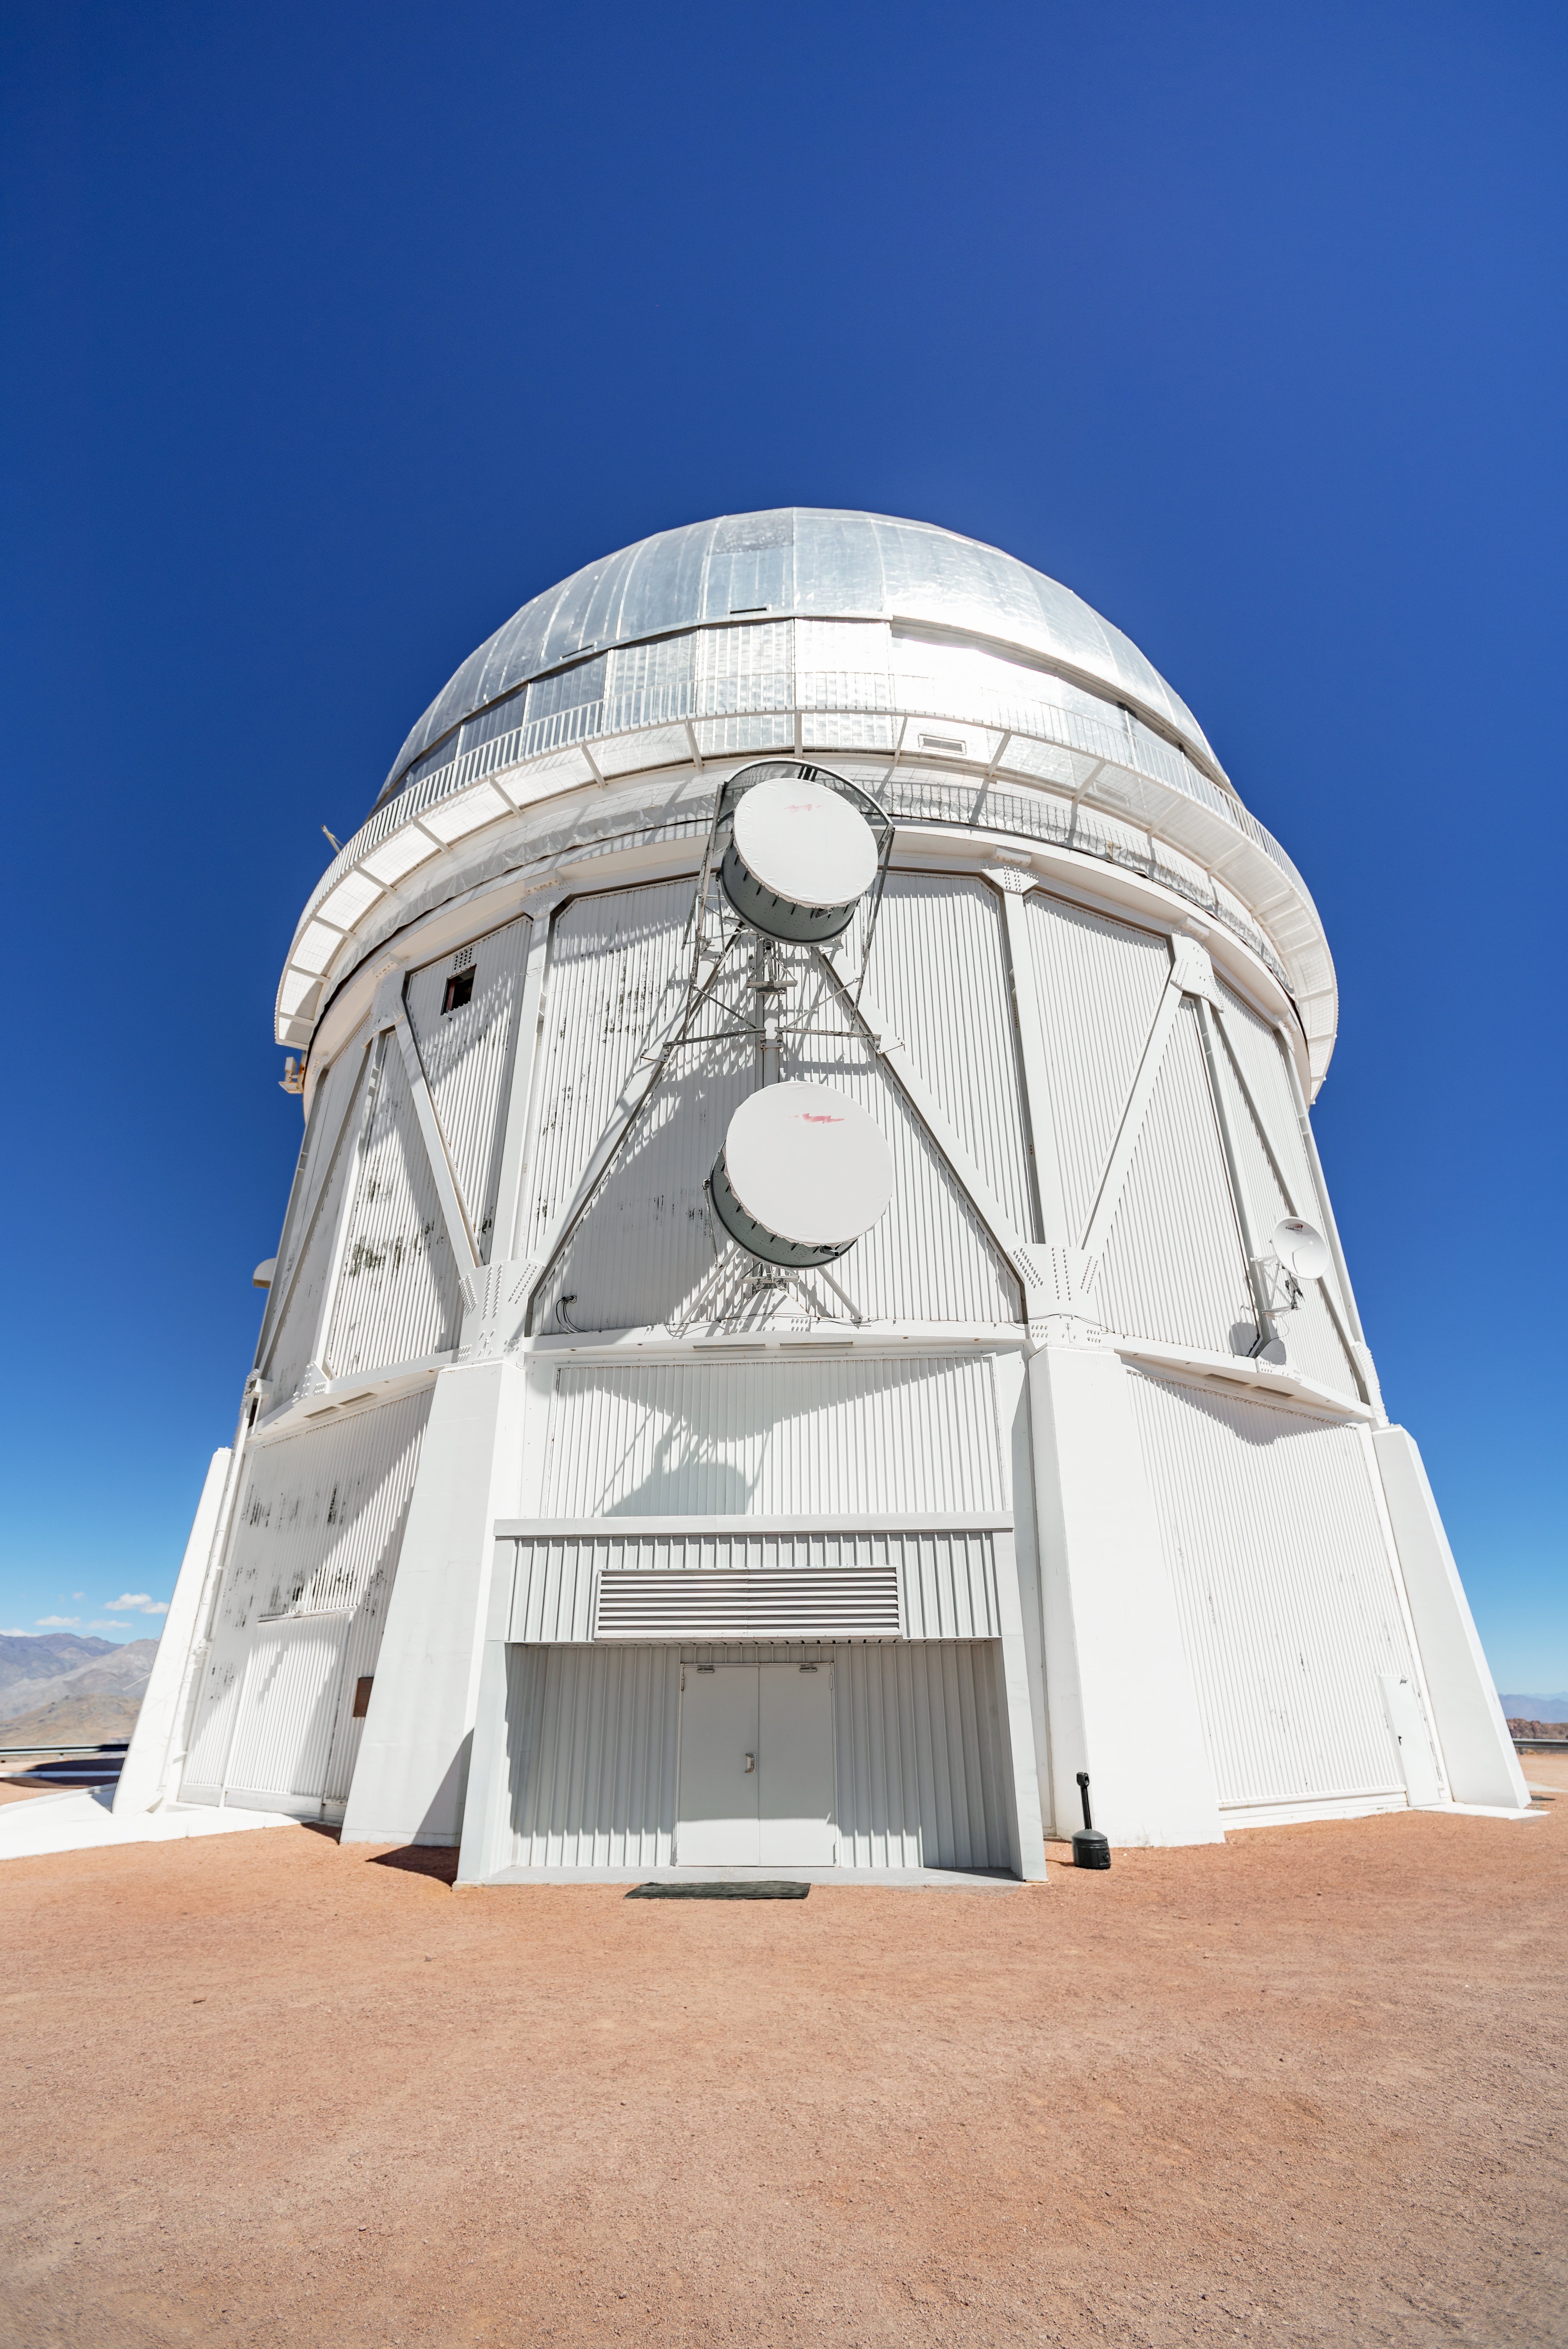

Víctor M. Blanco 4-meter Telescope

Víctor M. Blanco 4-meter Telescope at Cerro Tololo Inter-American Observatory in Chile.

Credit: CTIO/NOIRLab/NSF/AURA